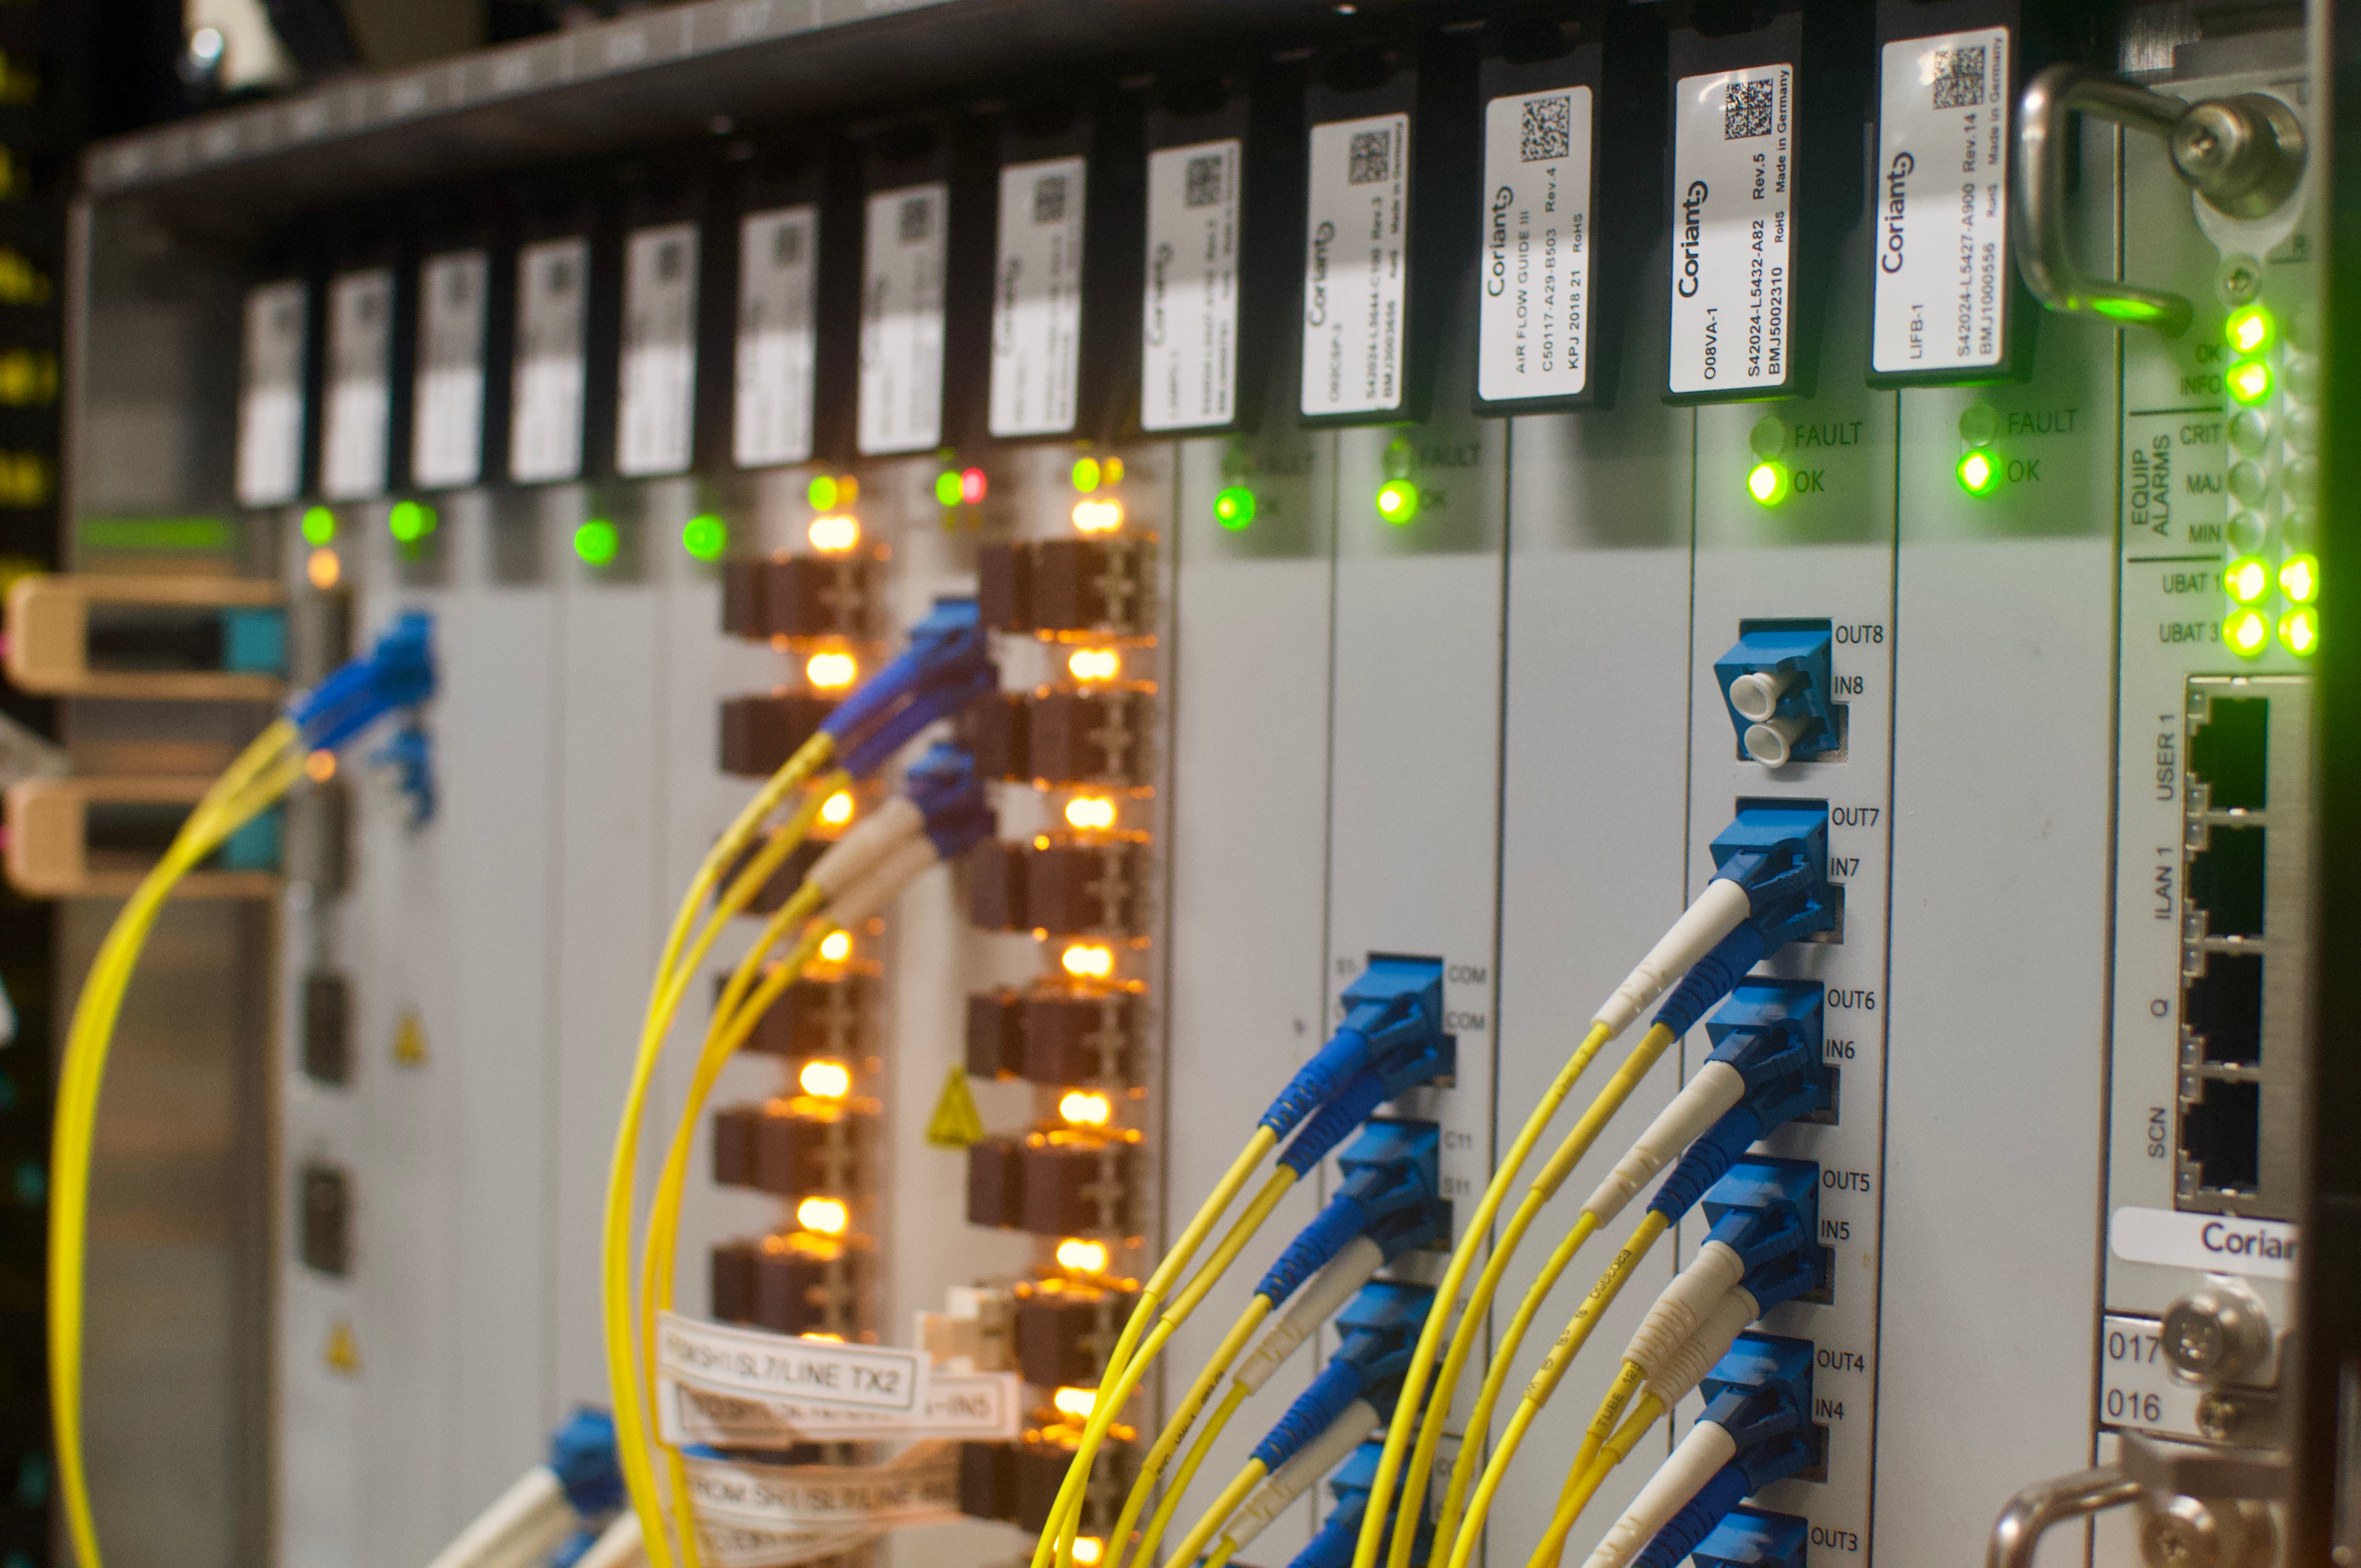

DWDM & Commissioning Cluster

On May 14th, the IT group in La Serena enabled the utilization of internal routed traffic in Rubin Observatory's Long Haul Network. This means that a group of clusters, along with Commissioning Camera forwarders deployed at the base, will use this dedicated link to transfer data when the destination is the National Center for Supercomputing Applications (NCSA). This work marks an important milestone towards the completion of the Network baseline of Rubin Observatory.

Credit: Rubin Observatory/NSF/AURA